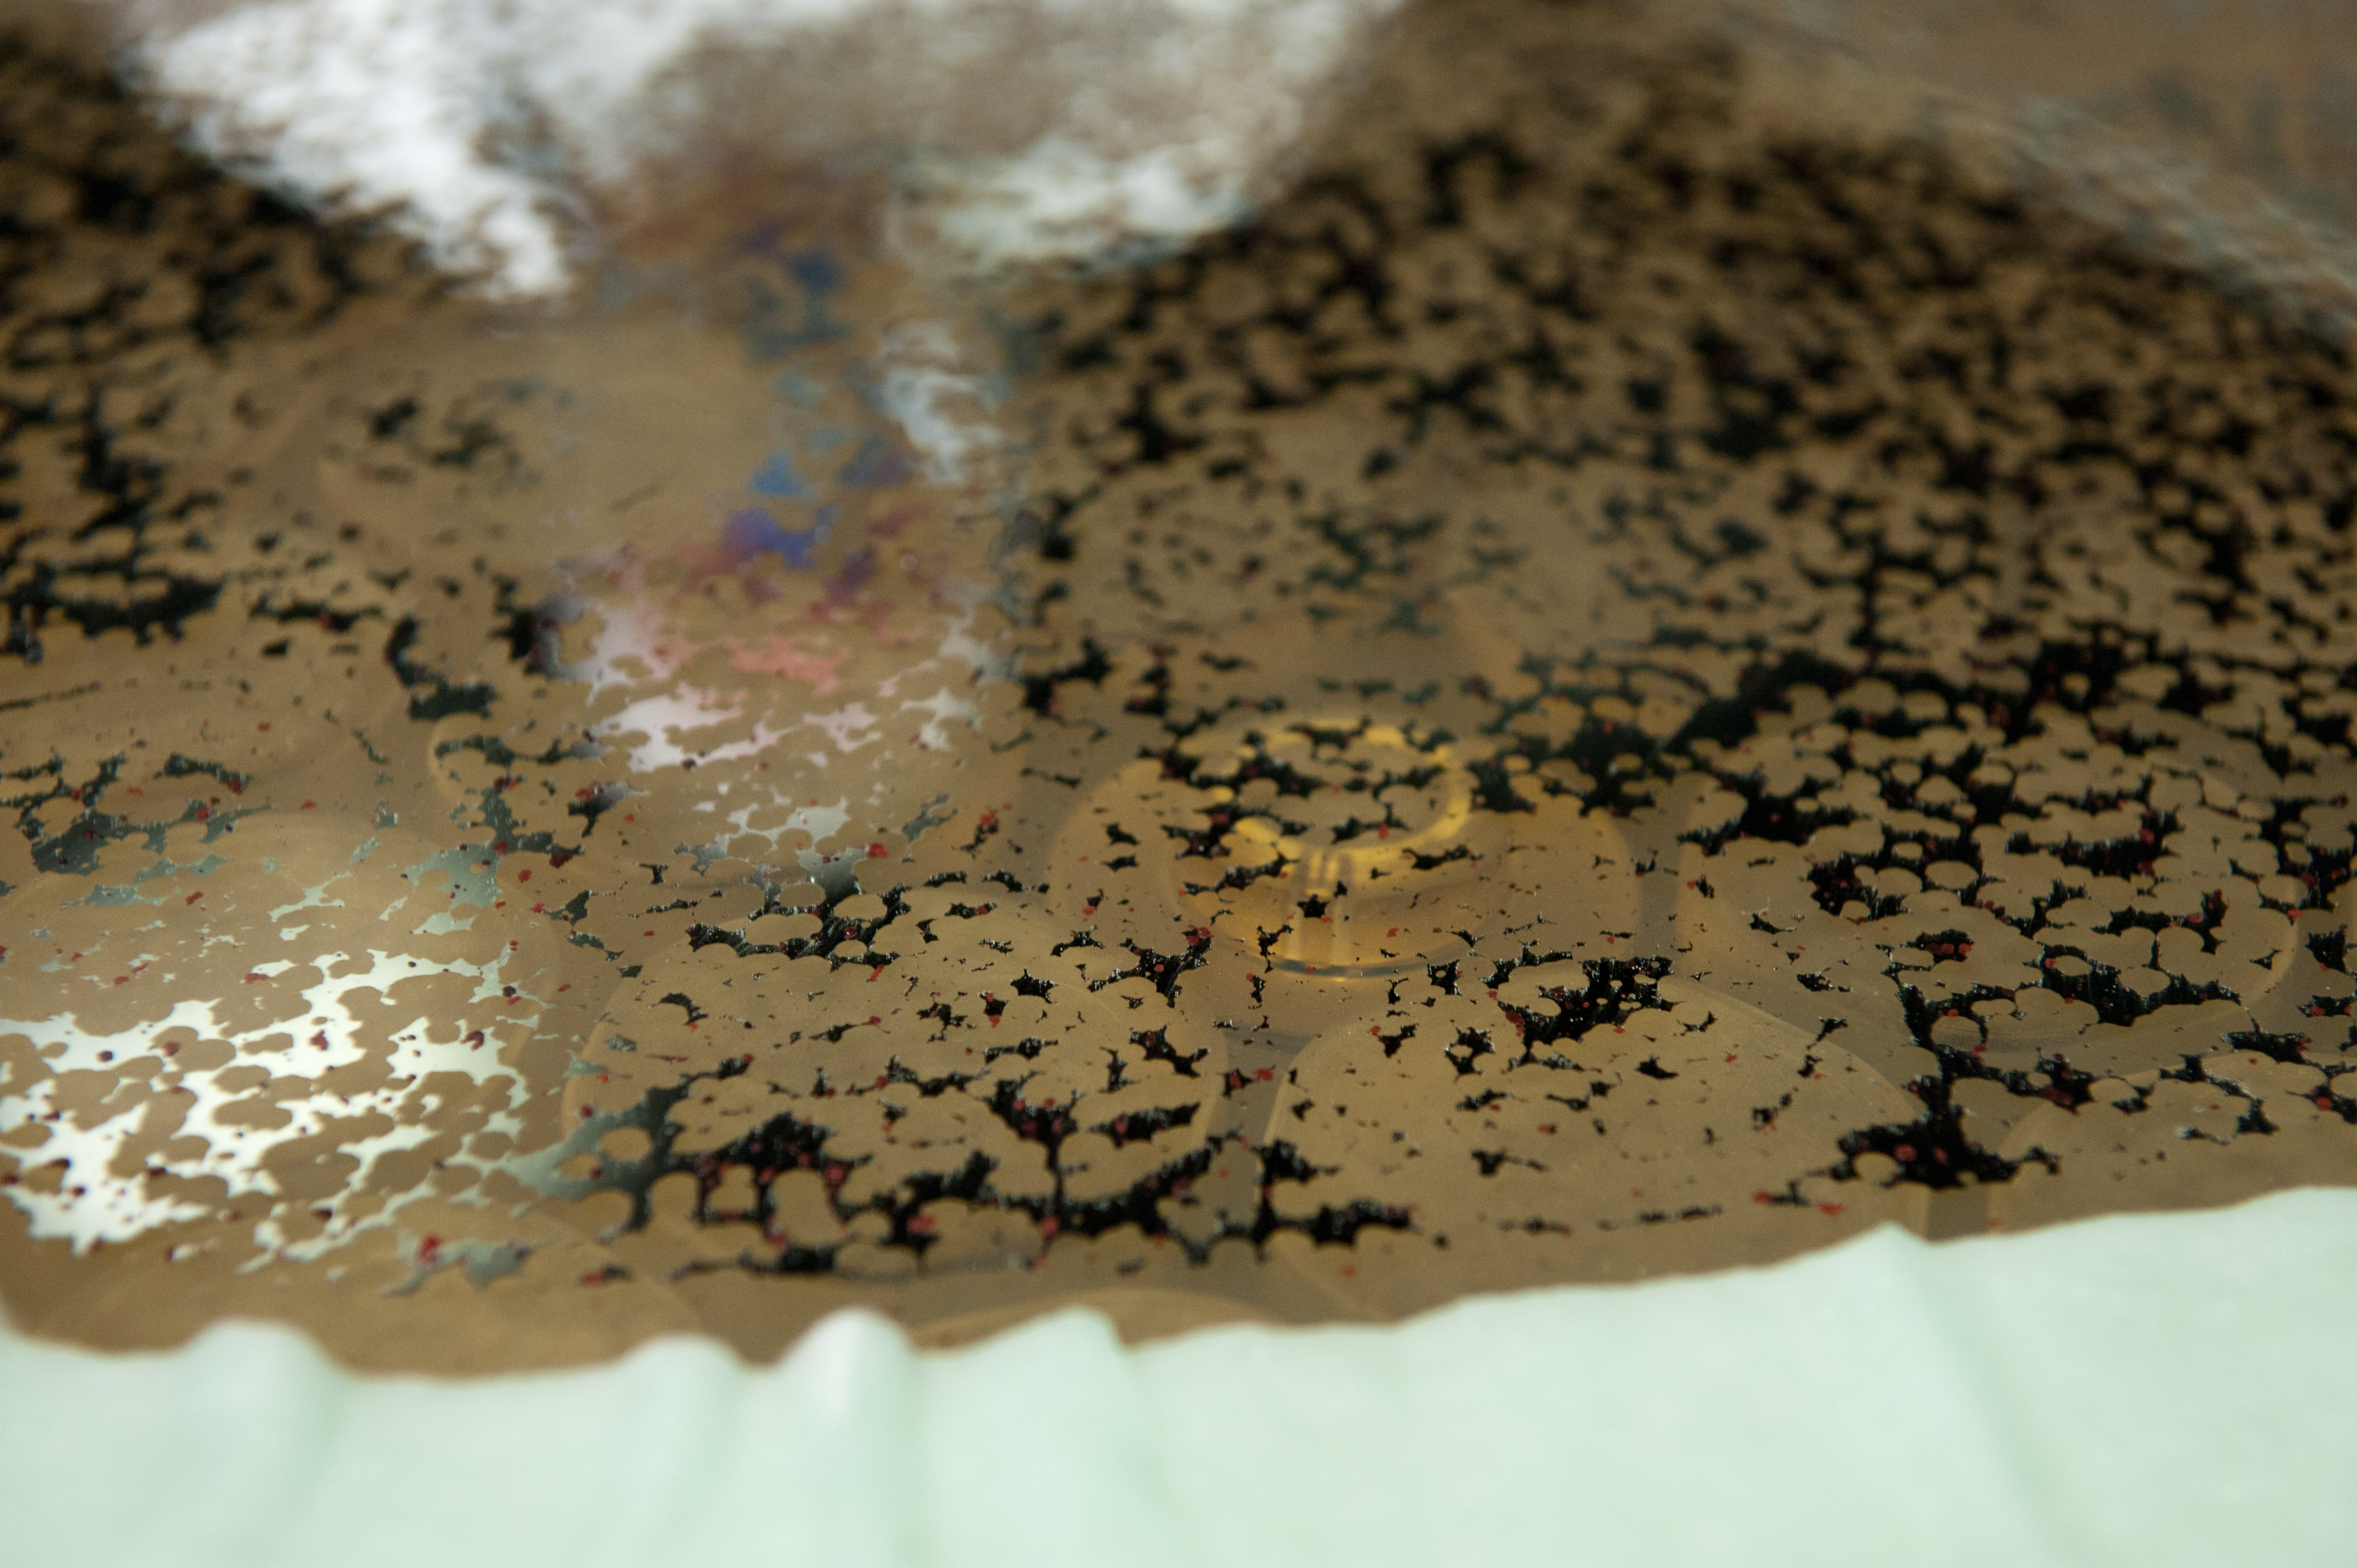

Stripping aluminium

Preparation for recoating tertiary mirror from UT4. Acid bath to strip off aluminium.

Credit: ESO/Max Alexander